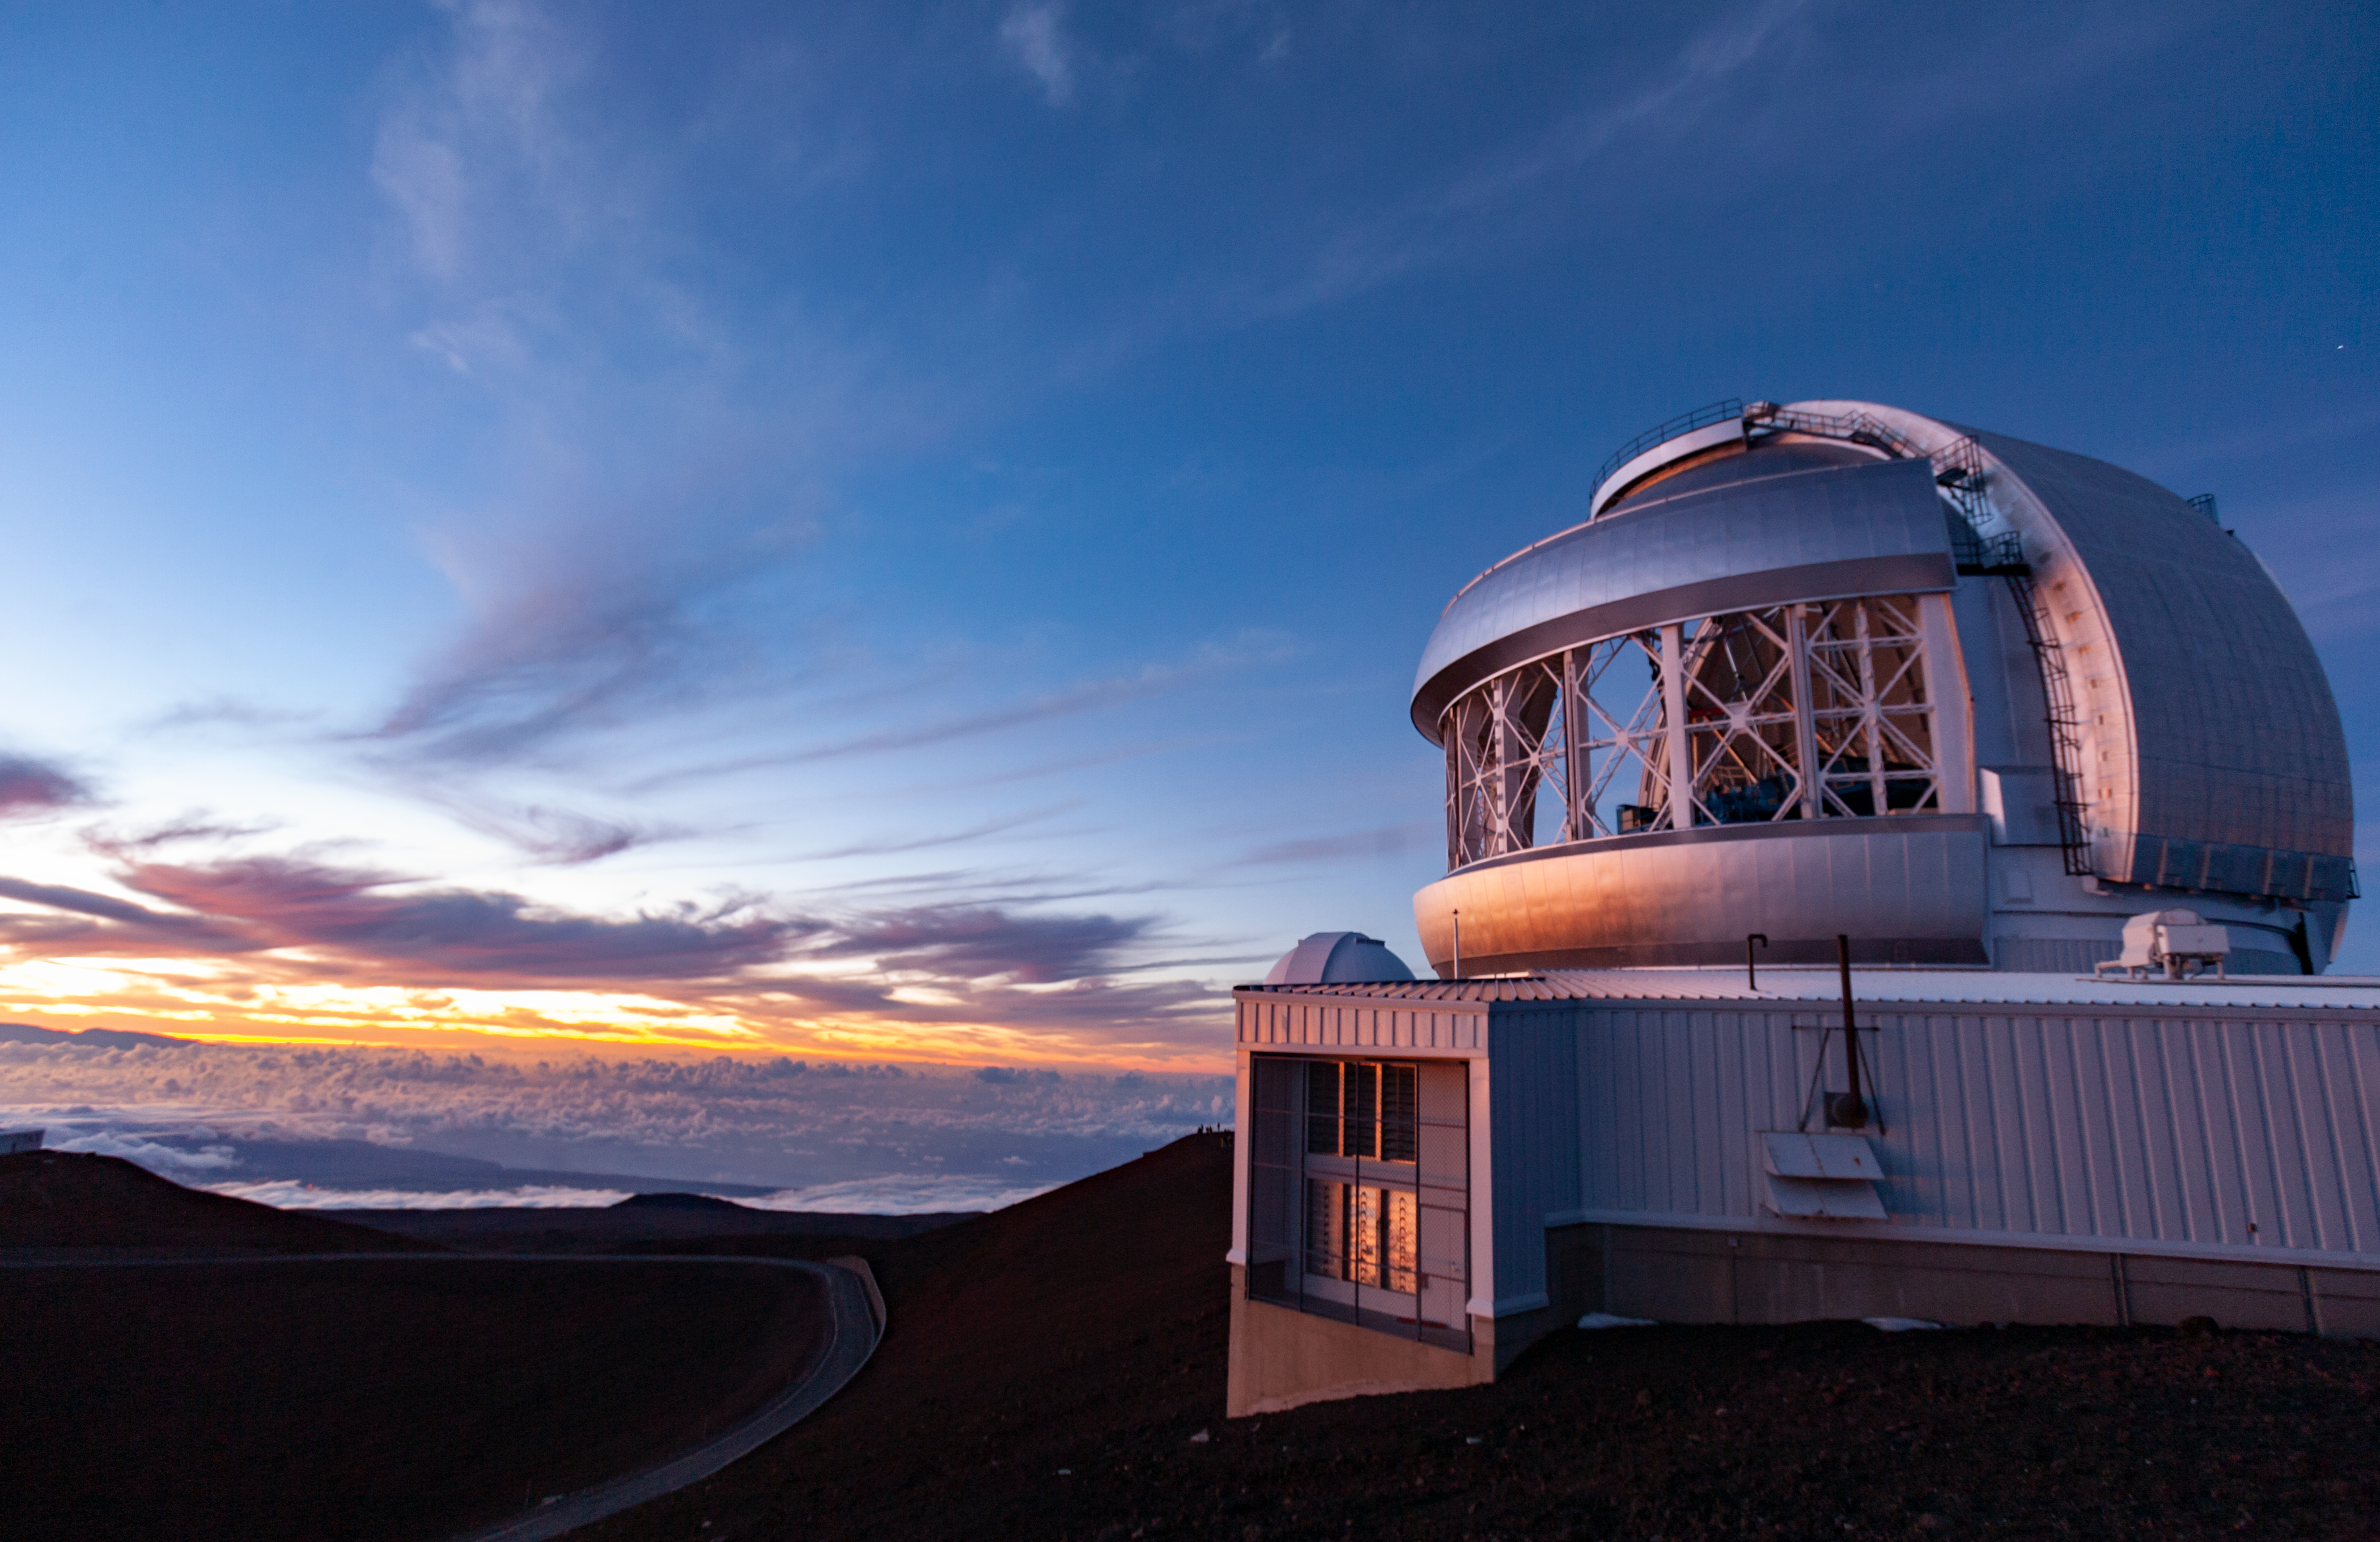

Gemini North at Sunset

Gemini North on a rare cloudy evening as the telescope (visible through the open vent gates) prepares for nighttime operations.

Credit: International Gemini Observatory/NSF NOIRLab/AURA/J. Pollard